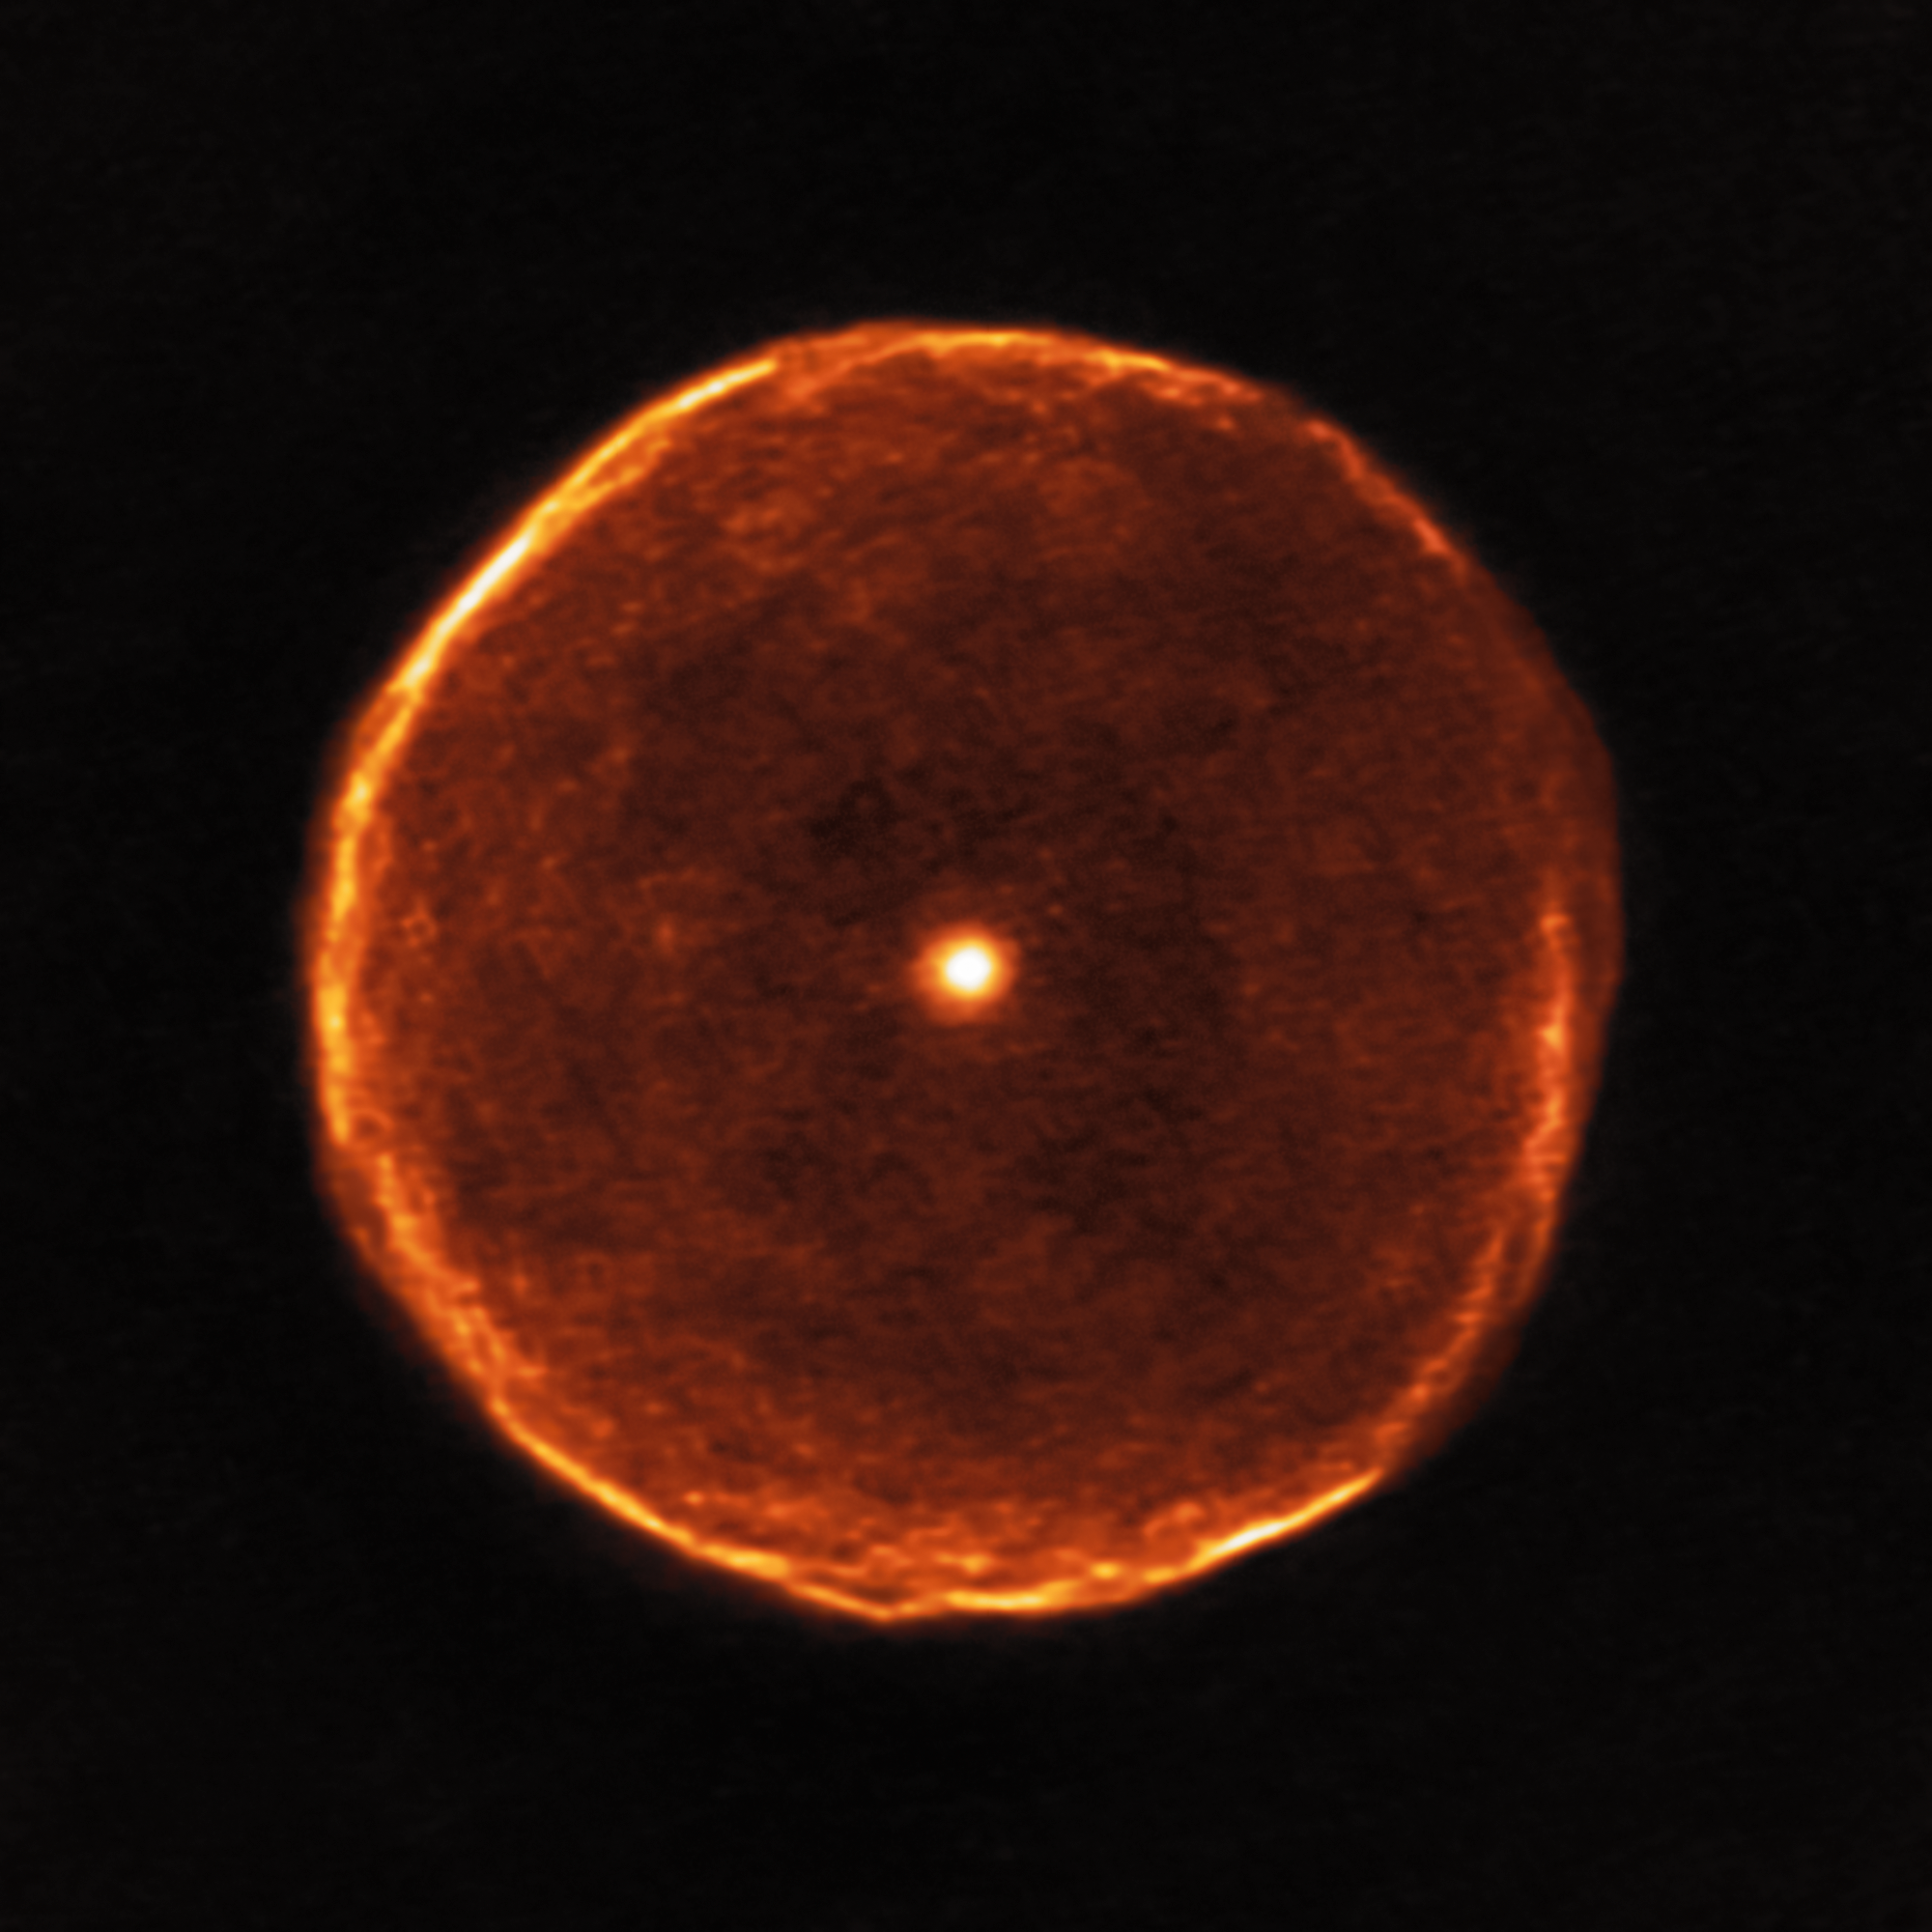

Delicate bubble of expelled material around the cool red star U Antliae

This ALMA image reveals much finer structure in the U Antliae shell than has previously been possible. Around 2700 years ago, U Antliae went through a short period of rapid mass loss. During this period of only a few hundred years, the material making up the shell seen in the new ALMA data was ejected at high speed. Examination of this shell in further detail also shows some evidence of thin, wispy clouds known as filamentary substructures.

Credit: ALMA (ESO/NAOJ/NRAO)/F. Kerschbaum